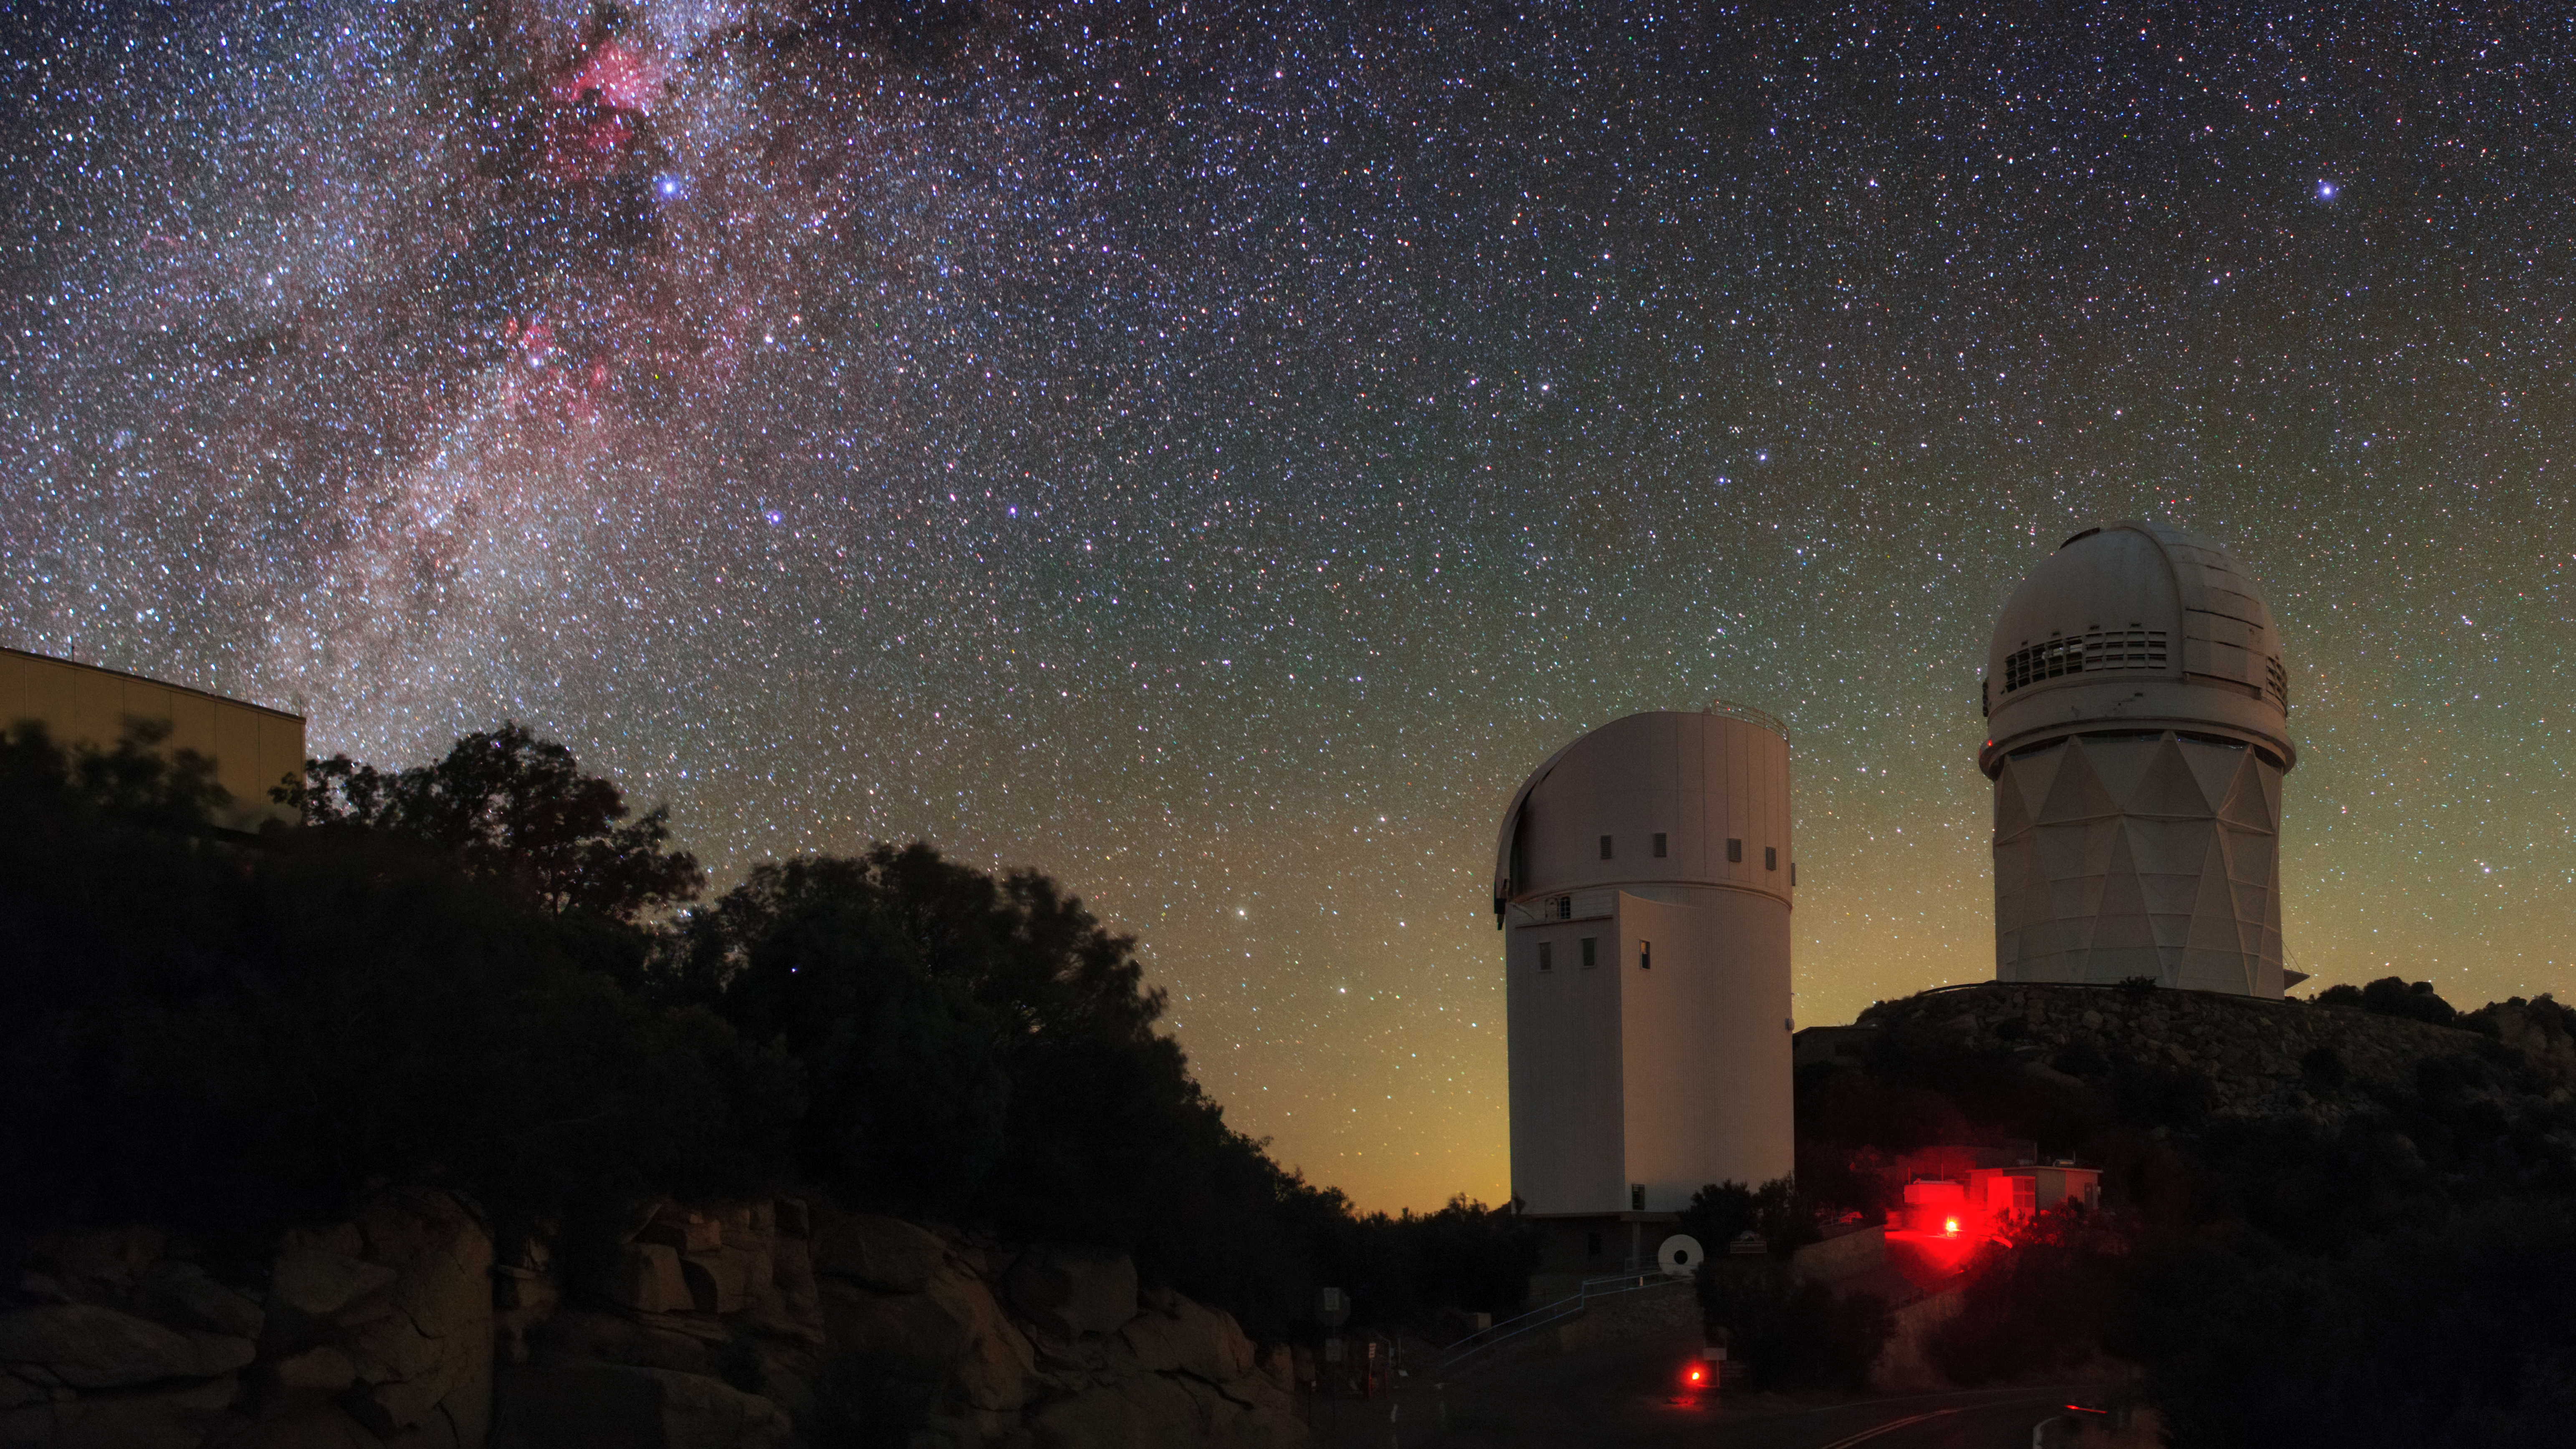

Seeing Red at Kitt Peak

This image captures the Milky Way arching above a pair of telescopes at Kitt Peak National Observatory, a Program of NSF NOIRLab. The Nicholas U. Mayall 4-meter Telescope (right) and the UArizona Bok 2.3-meter Telescope (center) jut above the desert skyline, outlined by the subtle colors of airglow. As well as the spectacular night sky, the red lights illuminating Kitt Peak lend further color to this image.

These red lights are not simply for aesthetic purposes. When you are in a dark environment, your eyes gradually become accustomed to the low-light conditions. This process is called “dark adaptation,” and it can take up to two hours for your eyes to fully adjust to dark surroundings. Bright white lights — like those in regular streetlights — can undo dark adaptation within seconds. Redder wavelengths of light don’t have such a detrimental effect, and red lights are therefore used at Kitt Peak to help astronomers find their way, while preserving their dark-adapted eyesight.

Credit: KPNO/NOIRLab/NSF/AURA/B. Tafreshi